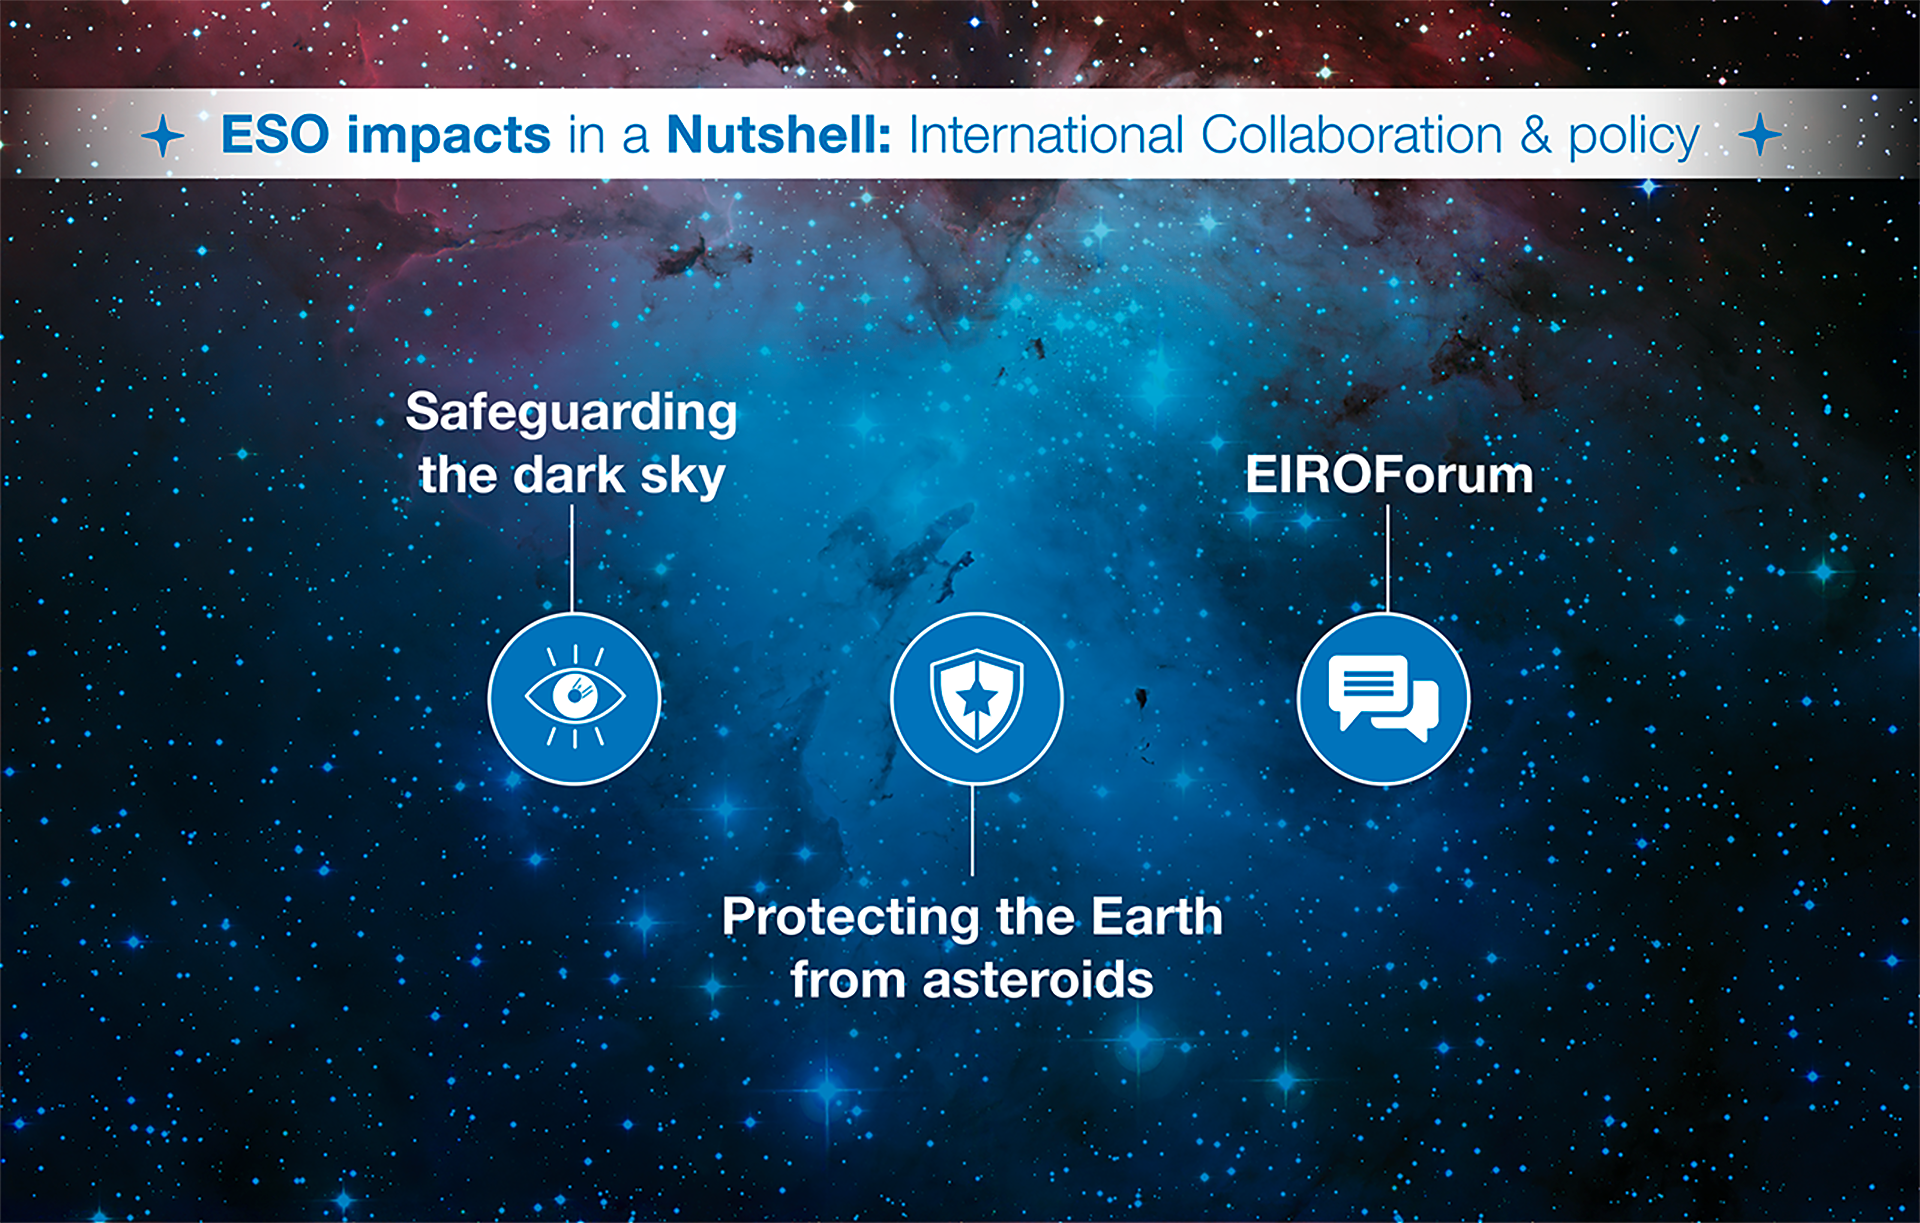

How ESO benefits its Member States - 20

This graph is related to the publication ESO’s Benefits to Society.

Credit: ESO